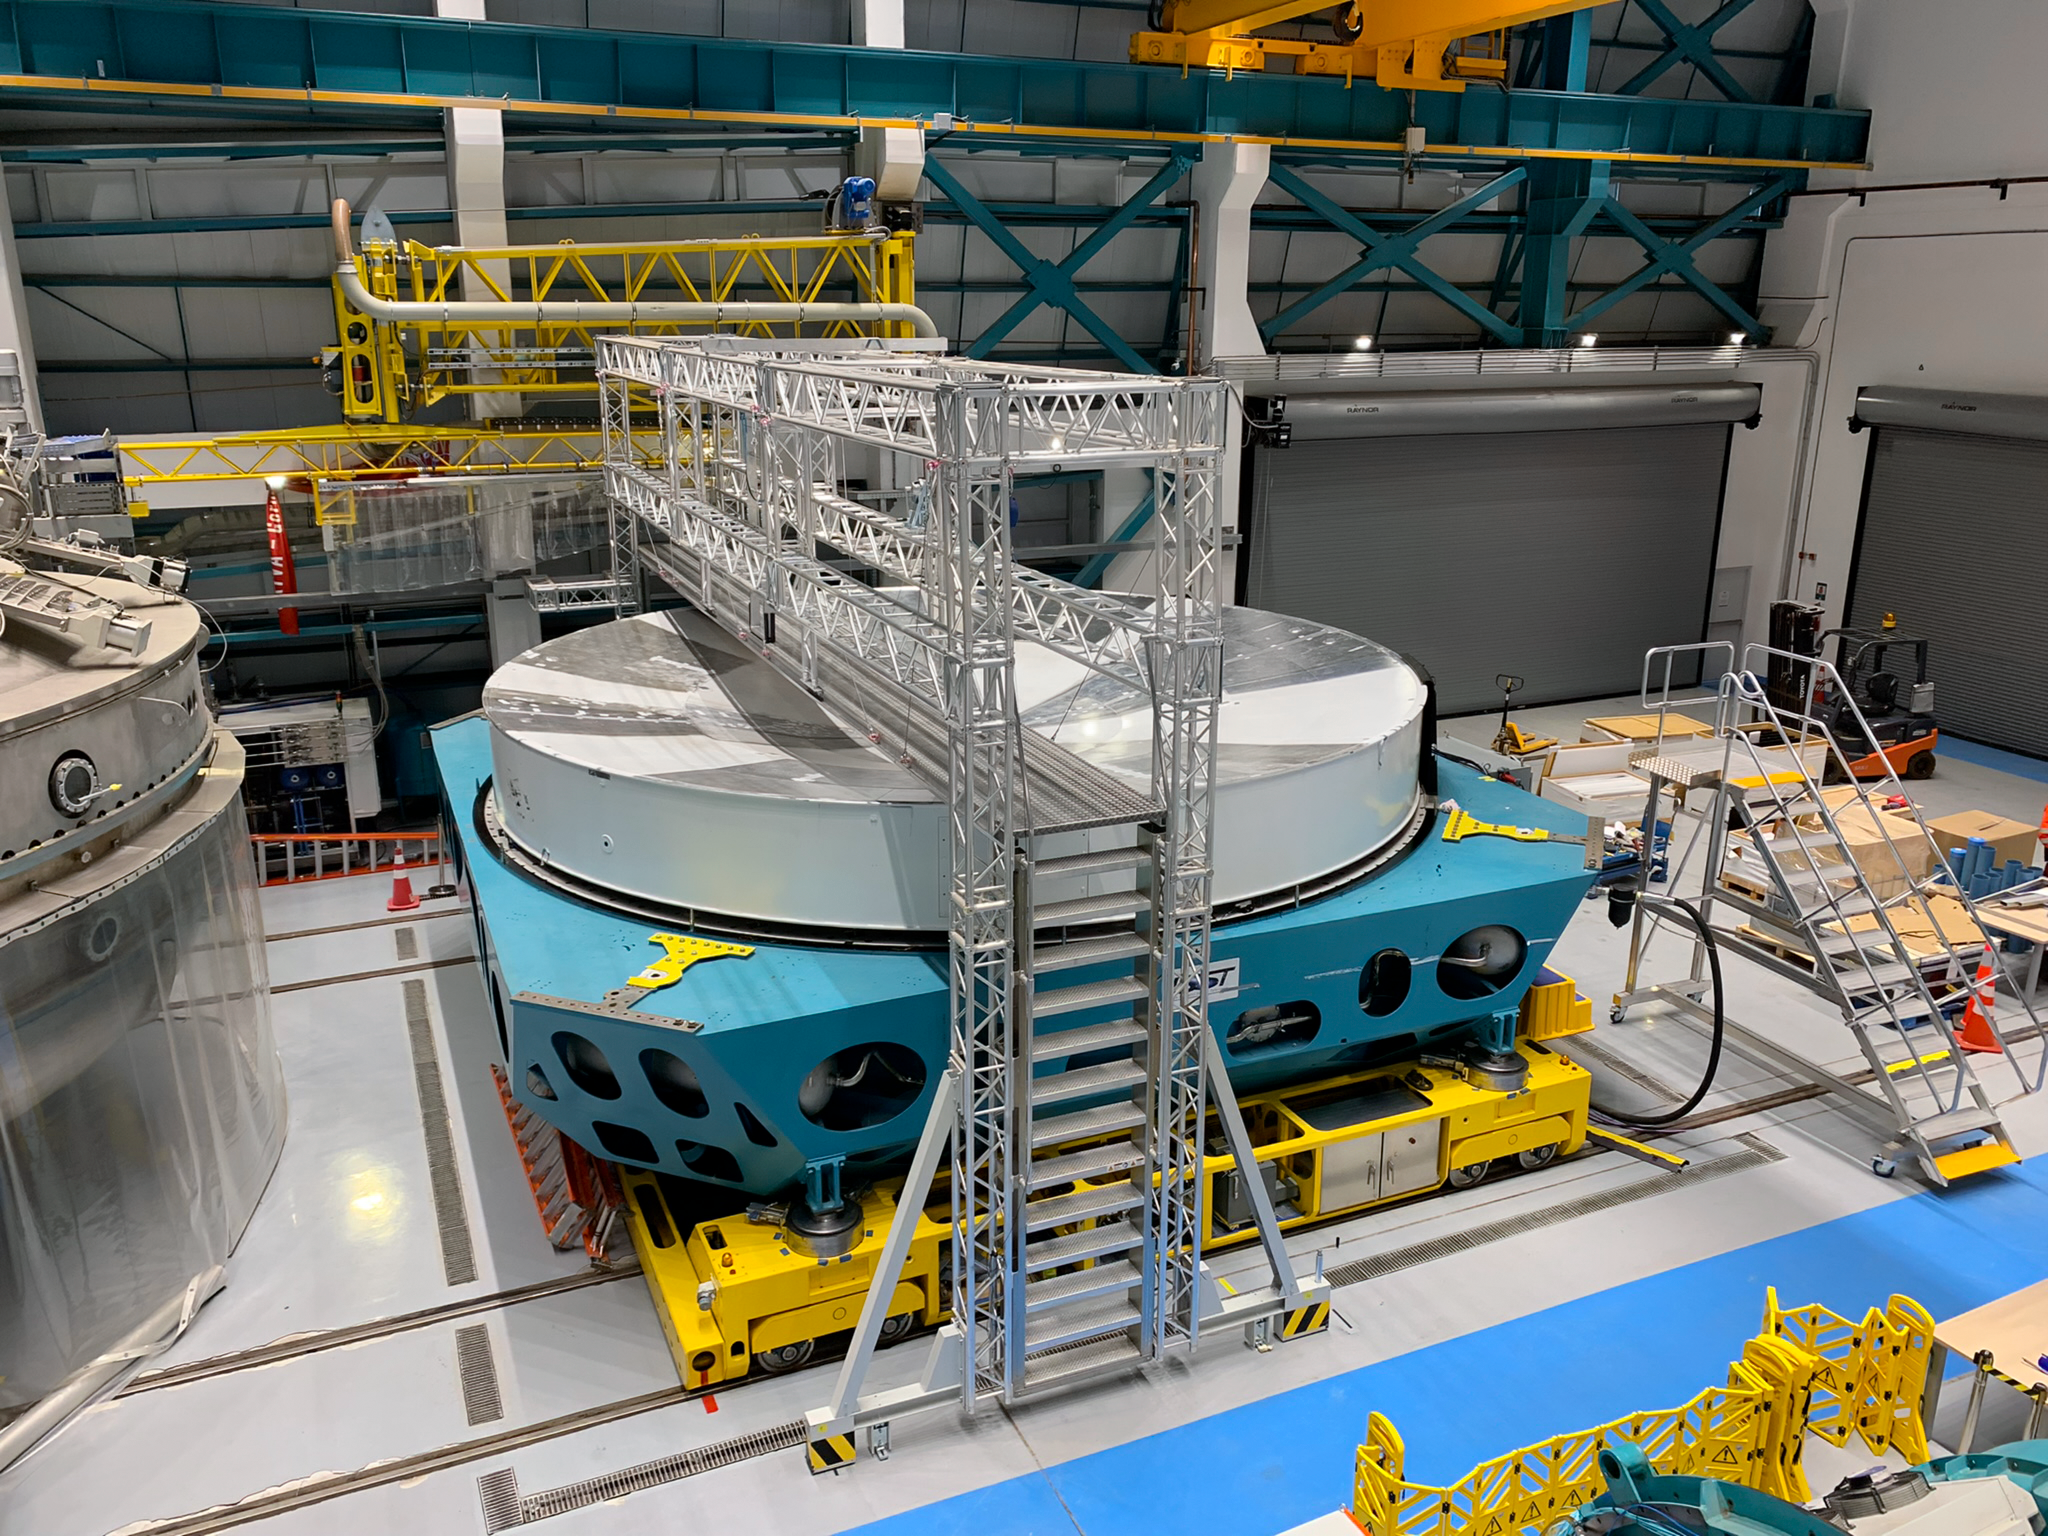

Rubin Observatory Primary/Tertiary Mirror Assembly

Standing on level 4 looking down on level 3, which is the main facility area for major assembly work. The coating chamber peaks in from the left and centered is the M1/M3 assembly with its surrogate mirror made of steel. The mirror diameter is 8.4 m (28 ft).

Credit: RubinObs/NOIRLab/SLAC/NSF/DOE/AURA/B. Blum